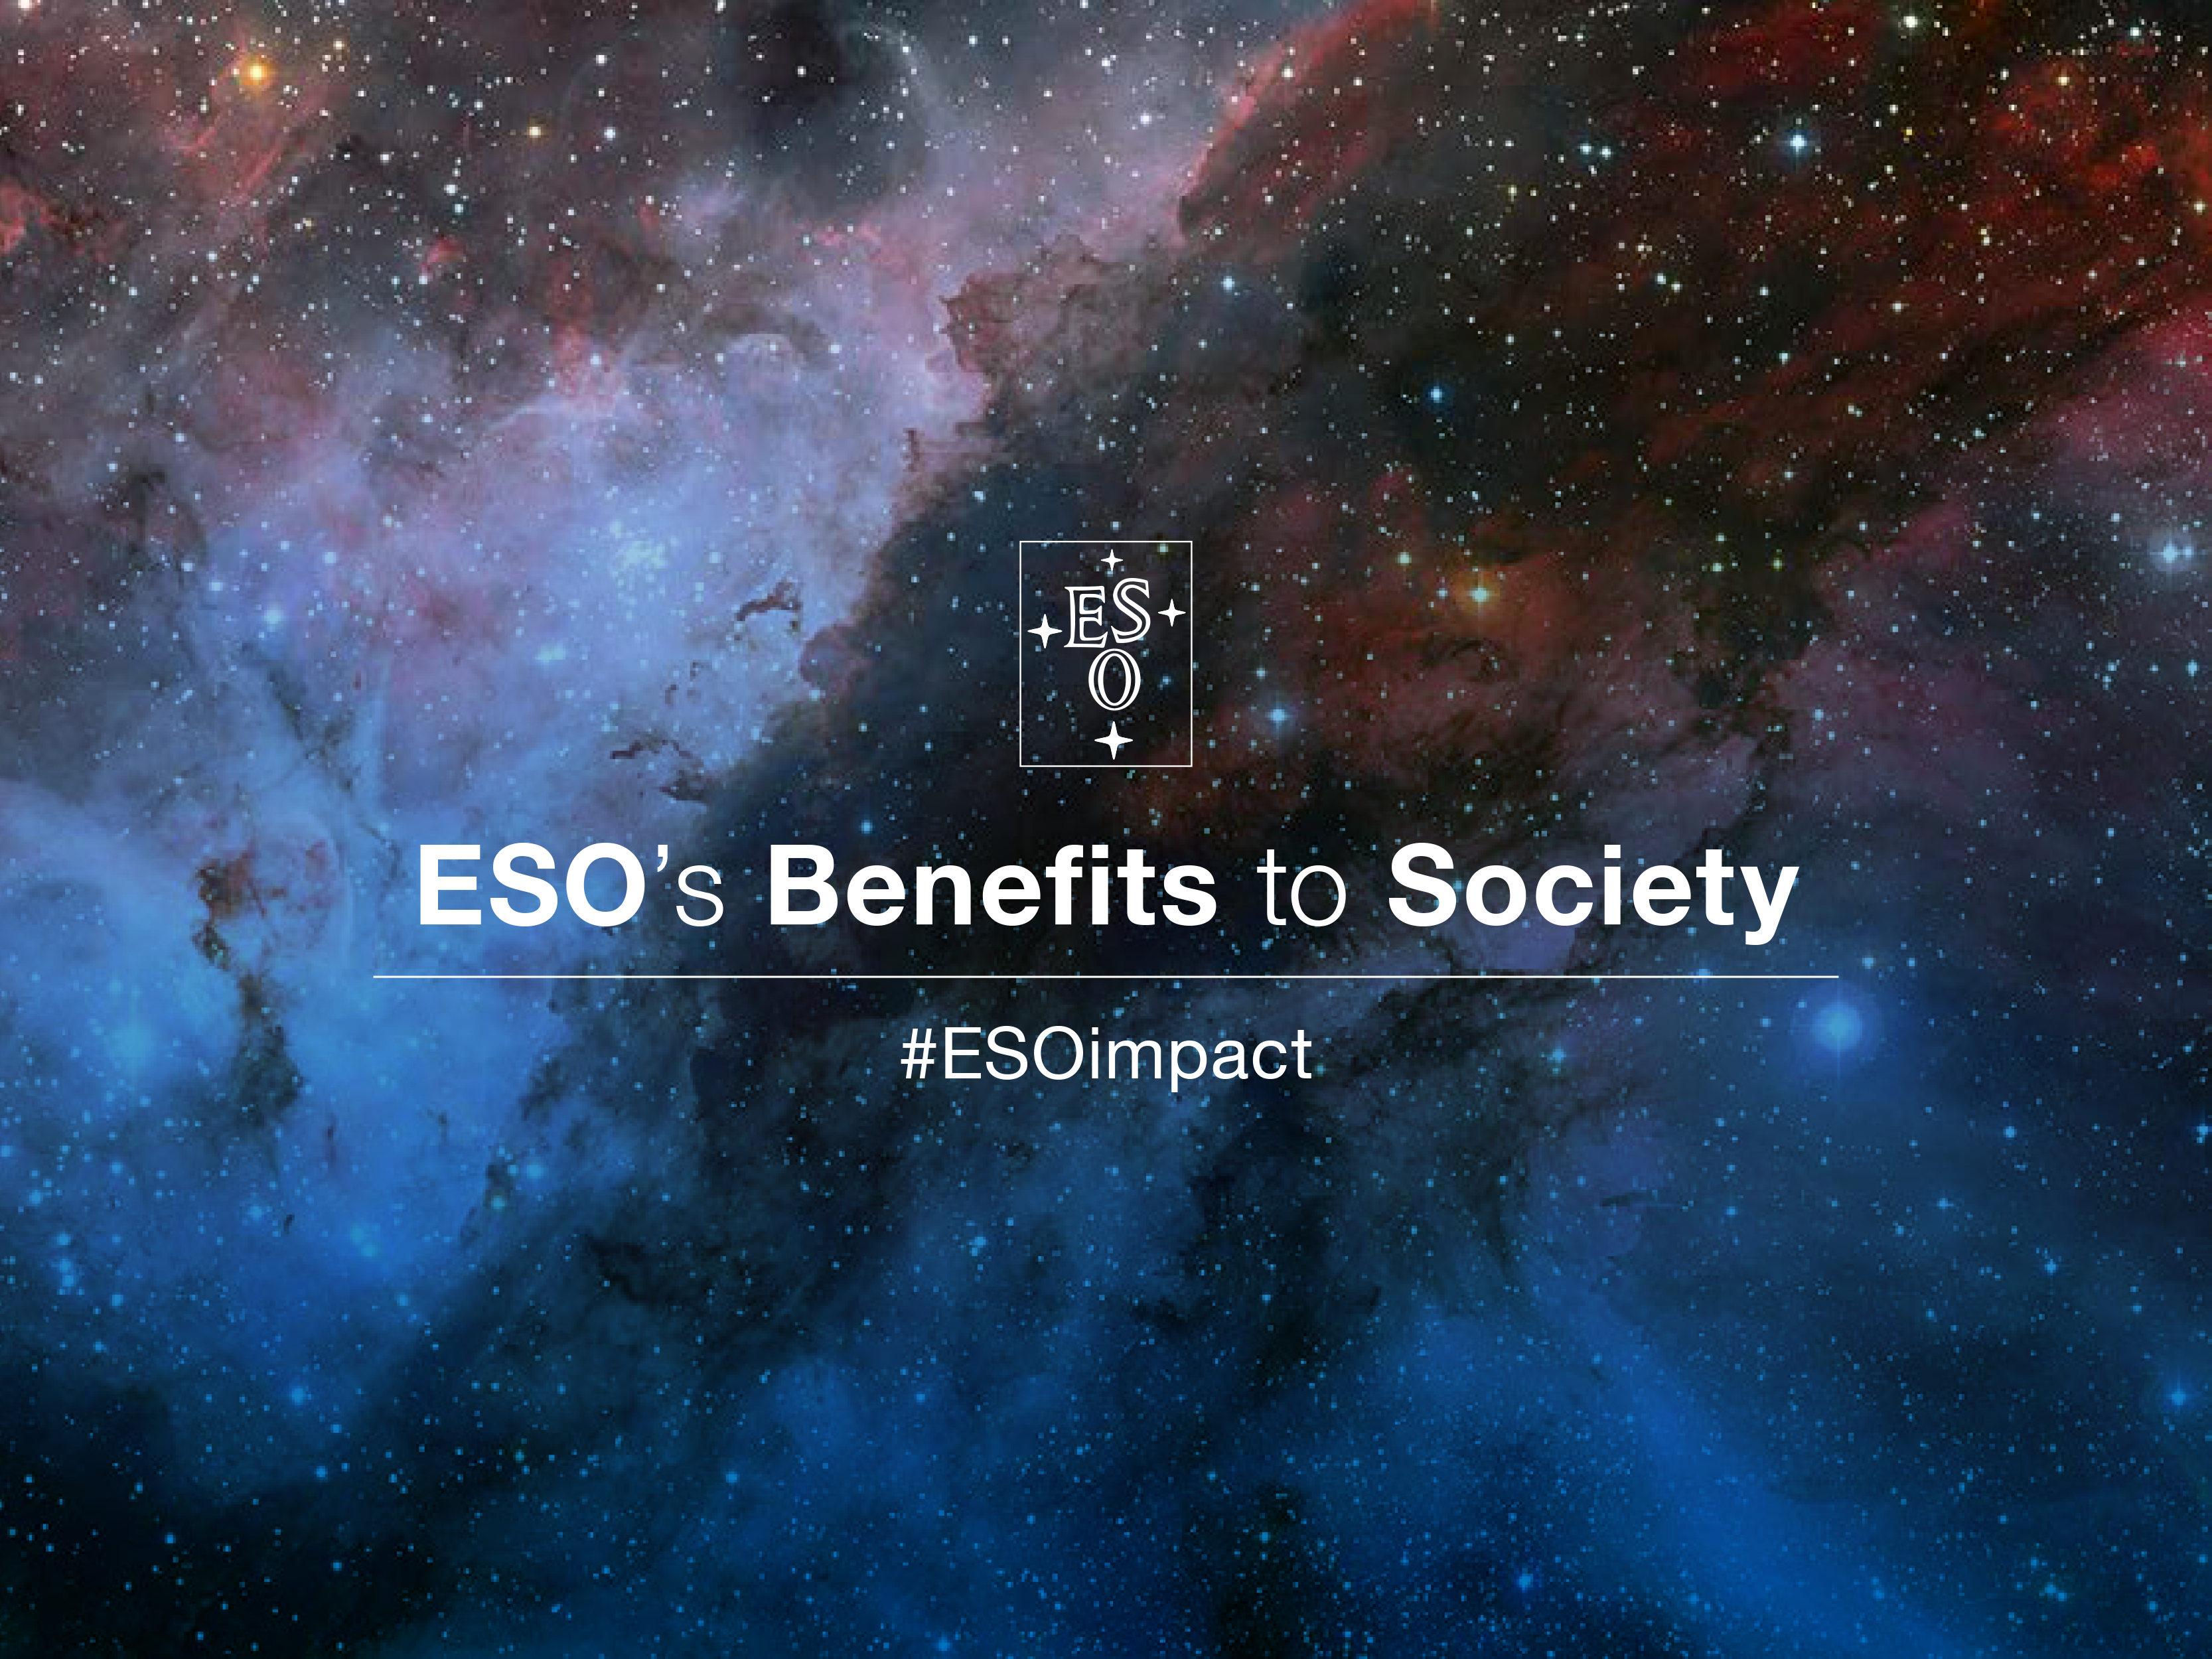

ESO’s Benefits to Society hashtag

A new publication, “ESO’s Benefits to Society”, explores ESO’s contributions to its Member States. Follow the hashtag #ESOimpact on our social media channels to find out more about ESO’s impact on society.

Credit: ESO